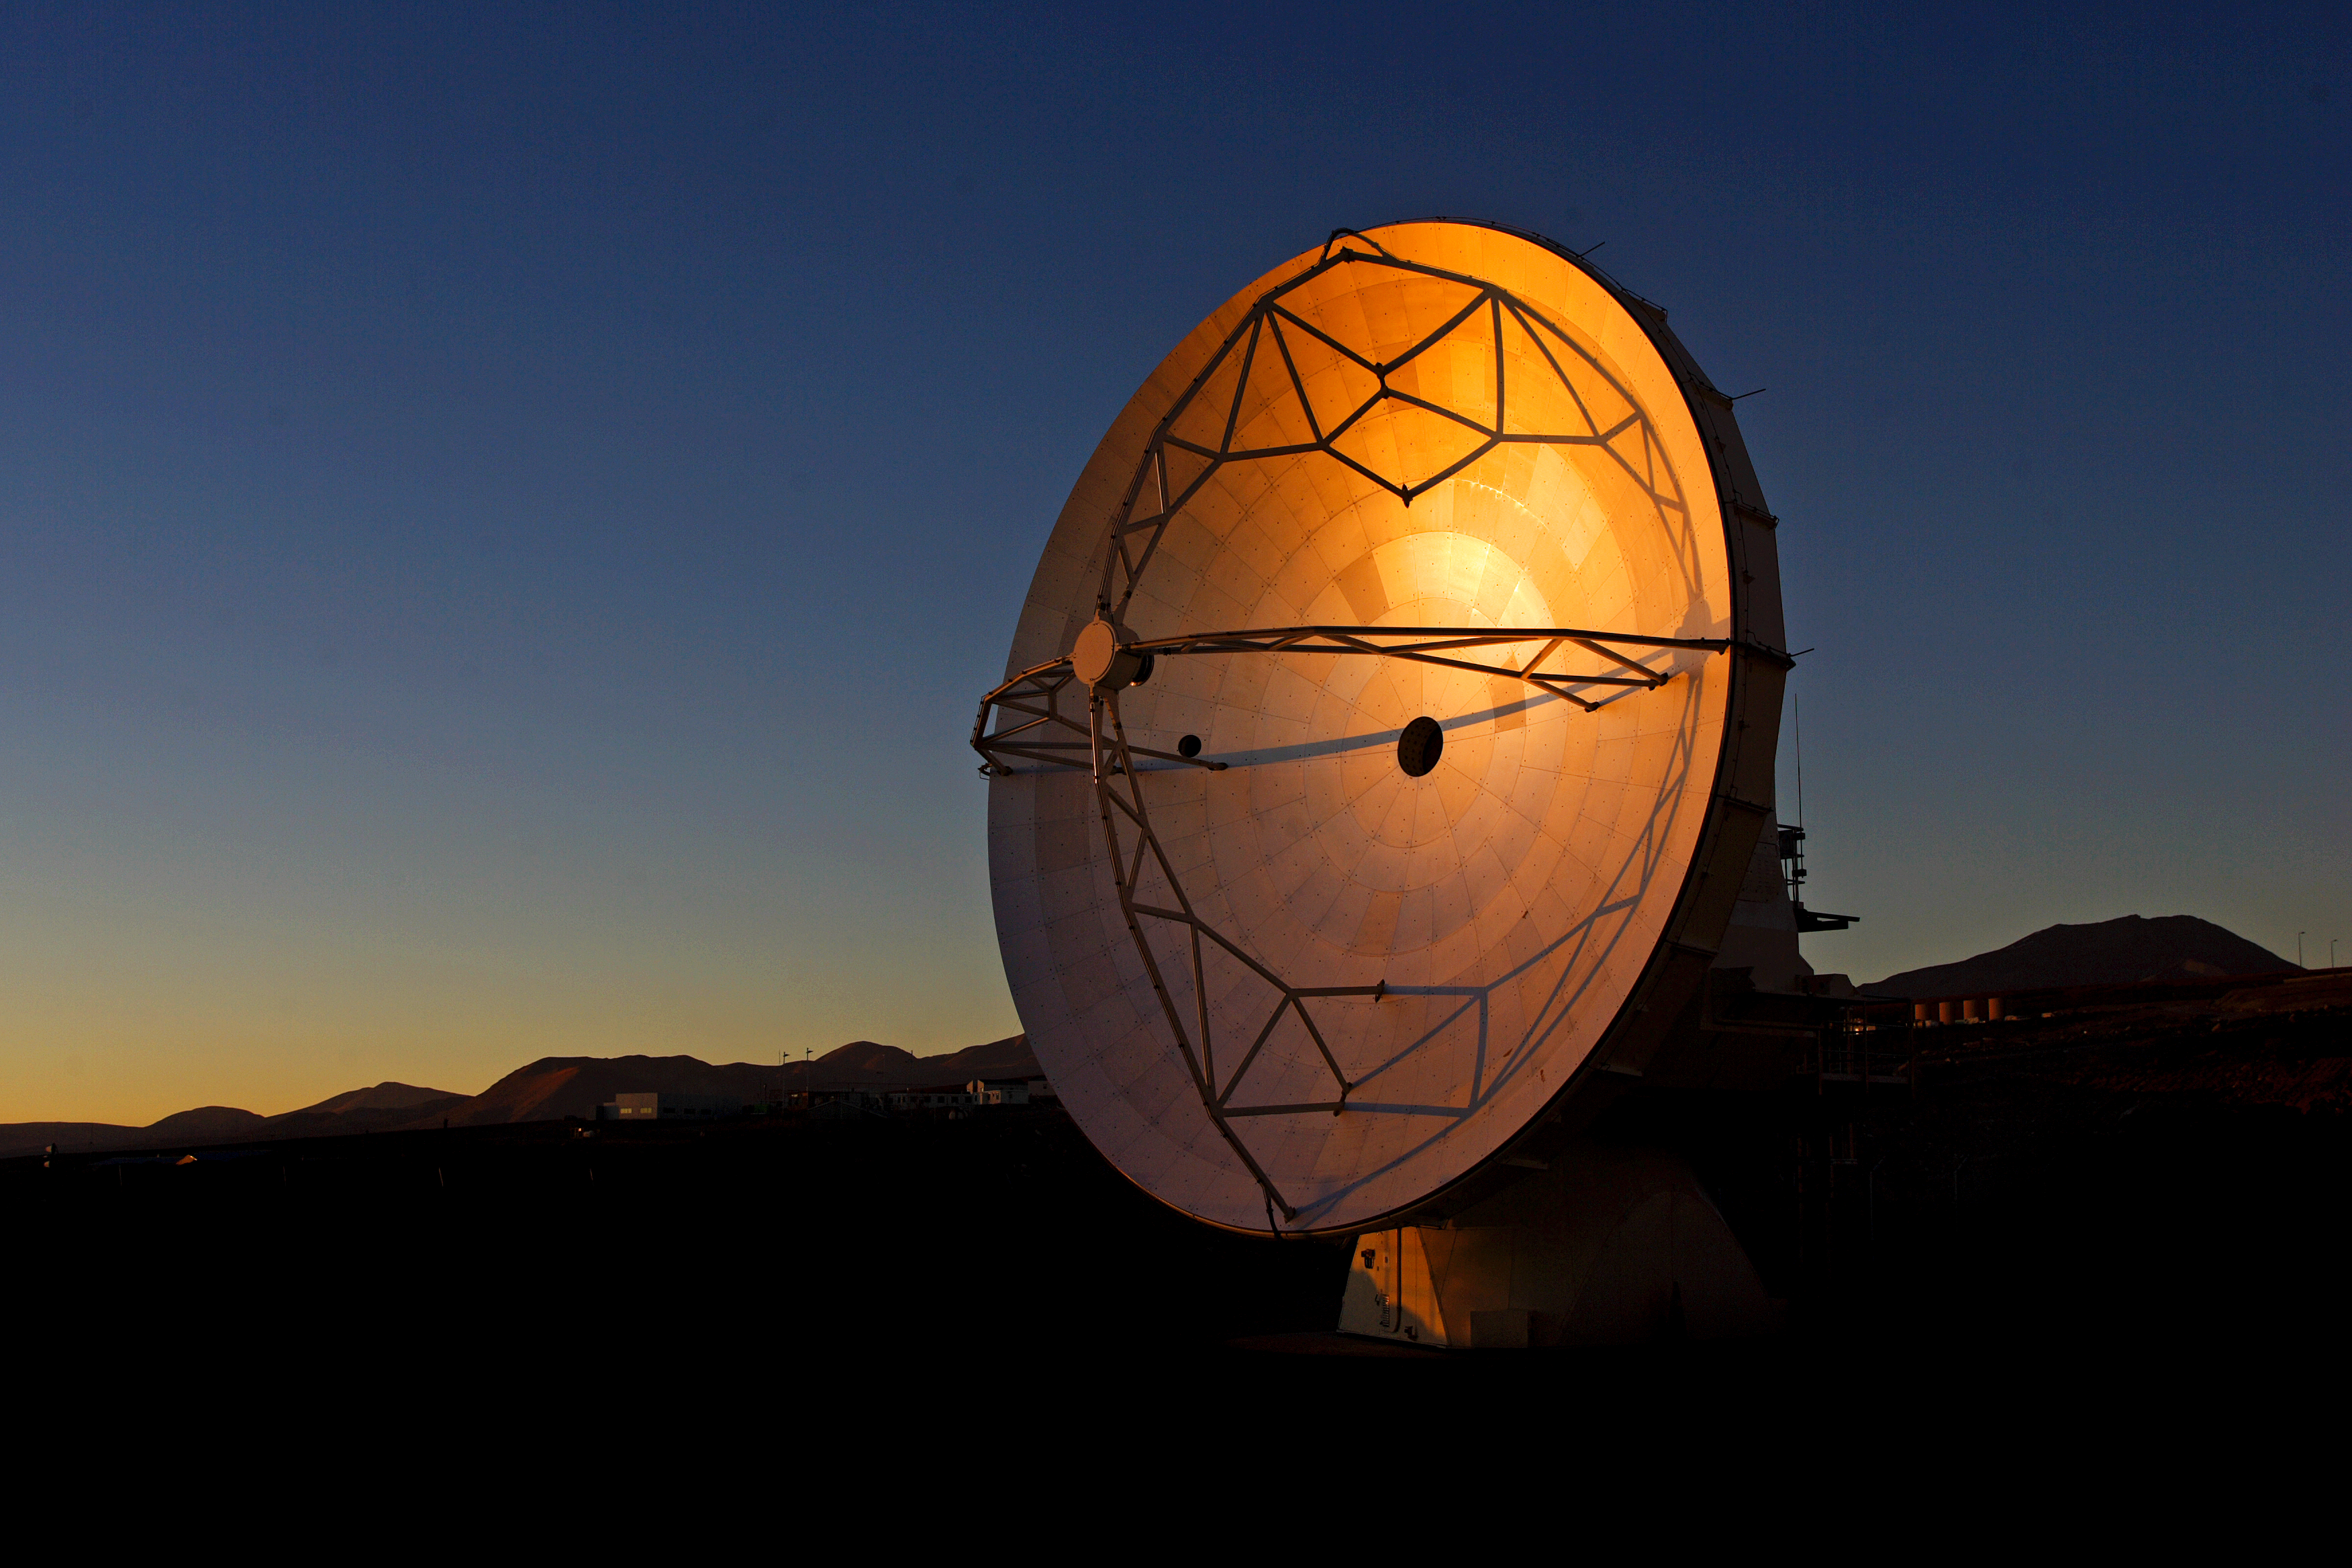

ALMA antenna on display

ALMA antenna reflecting sunlight.

Credit: AUI/NRAO, Carlos Padilla